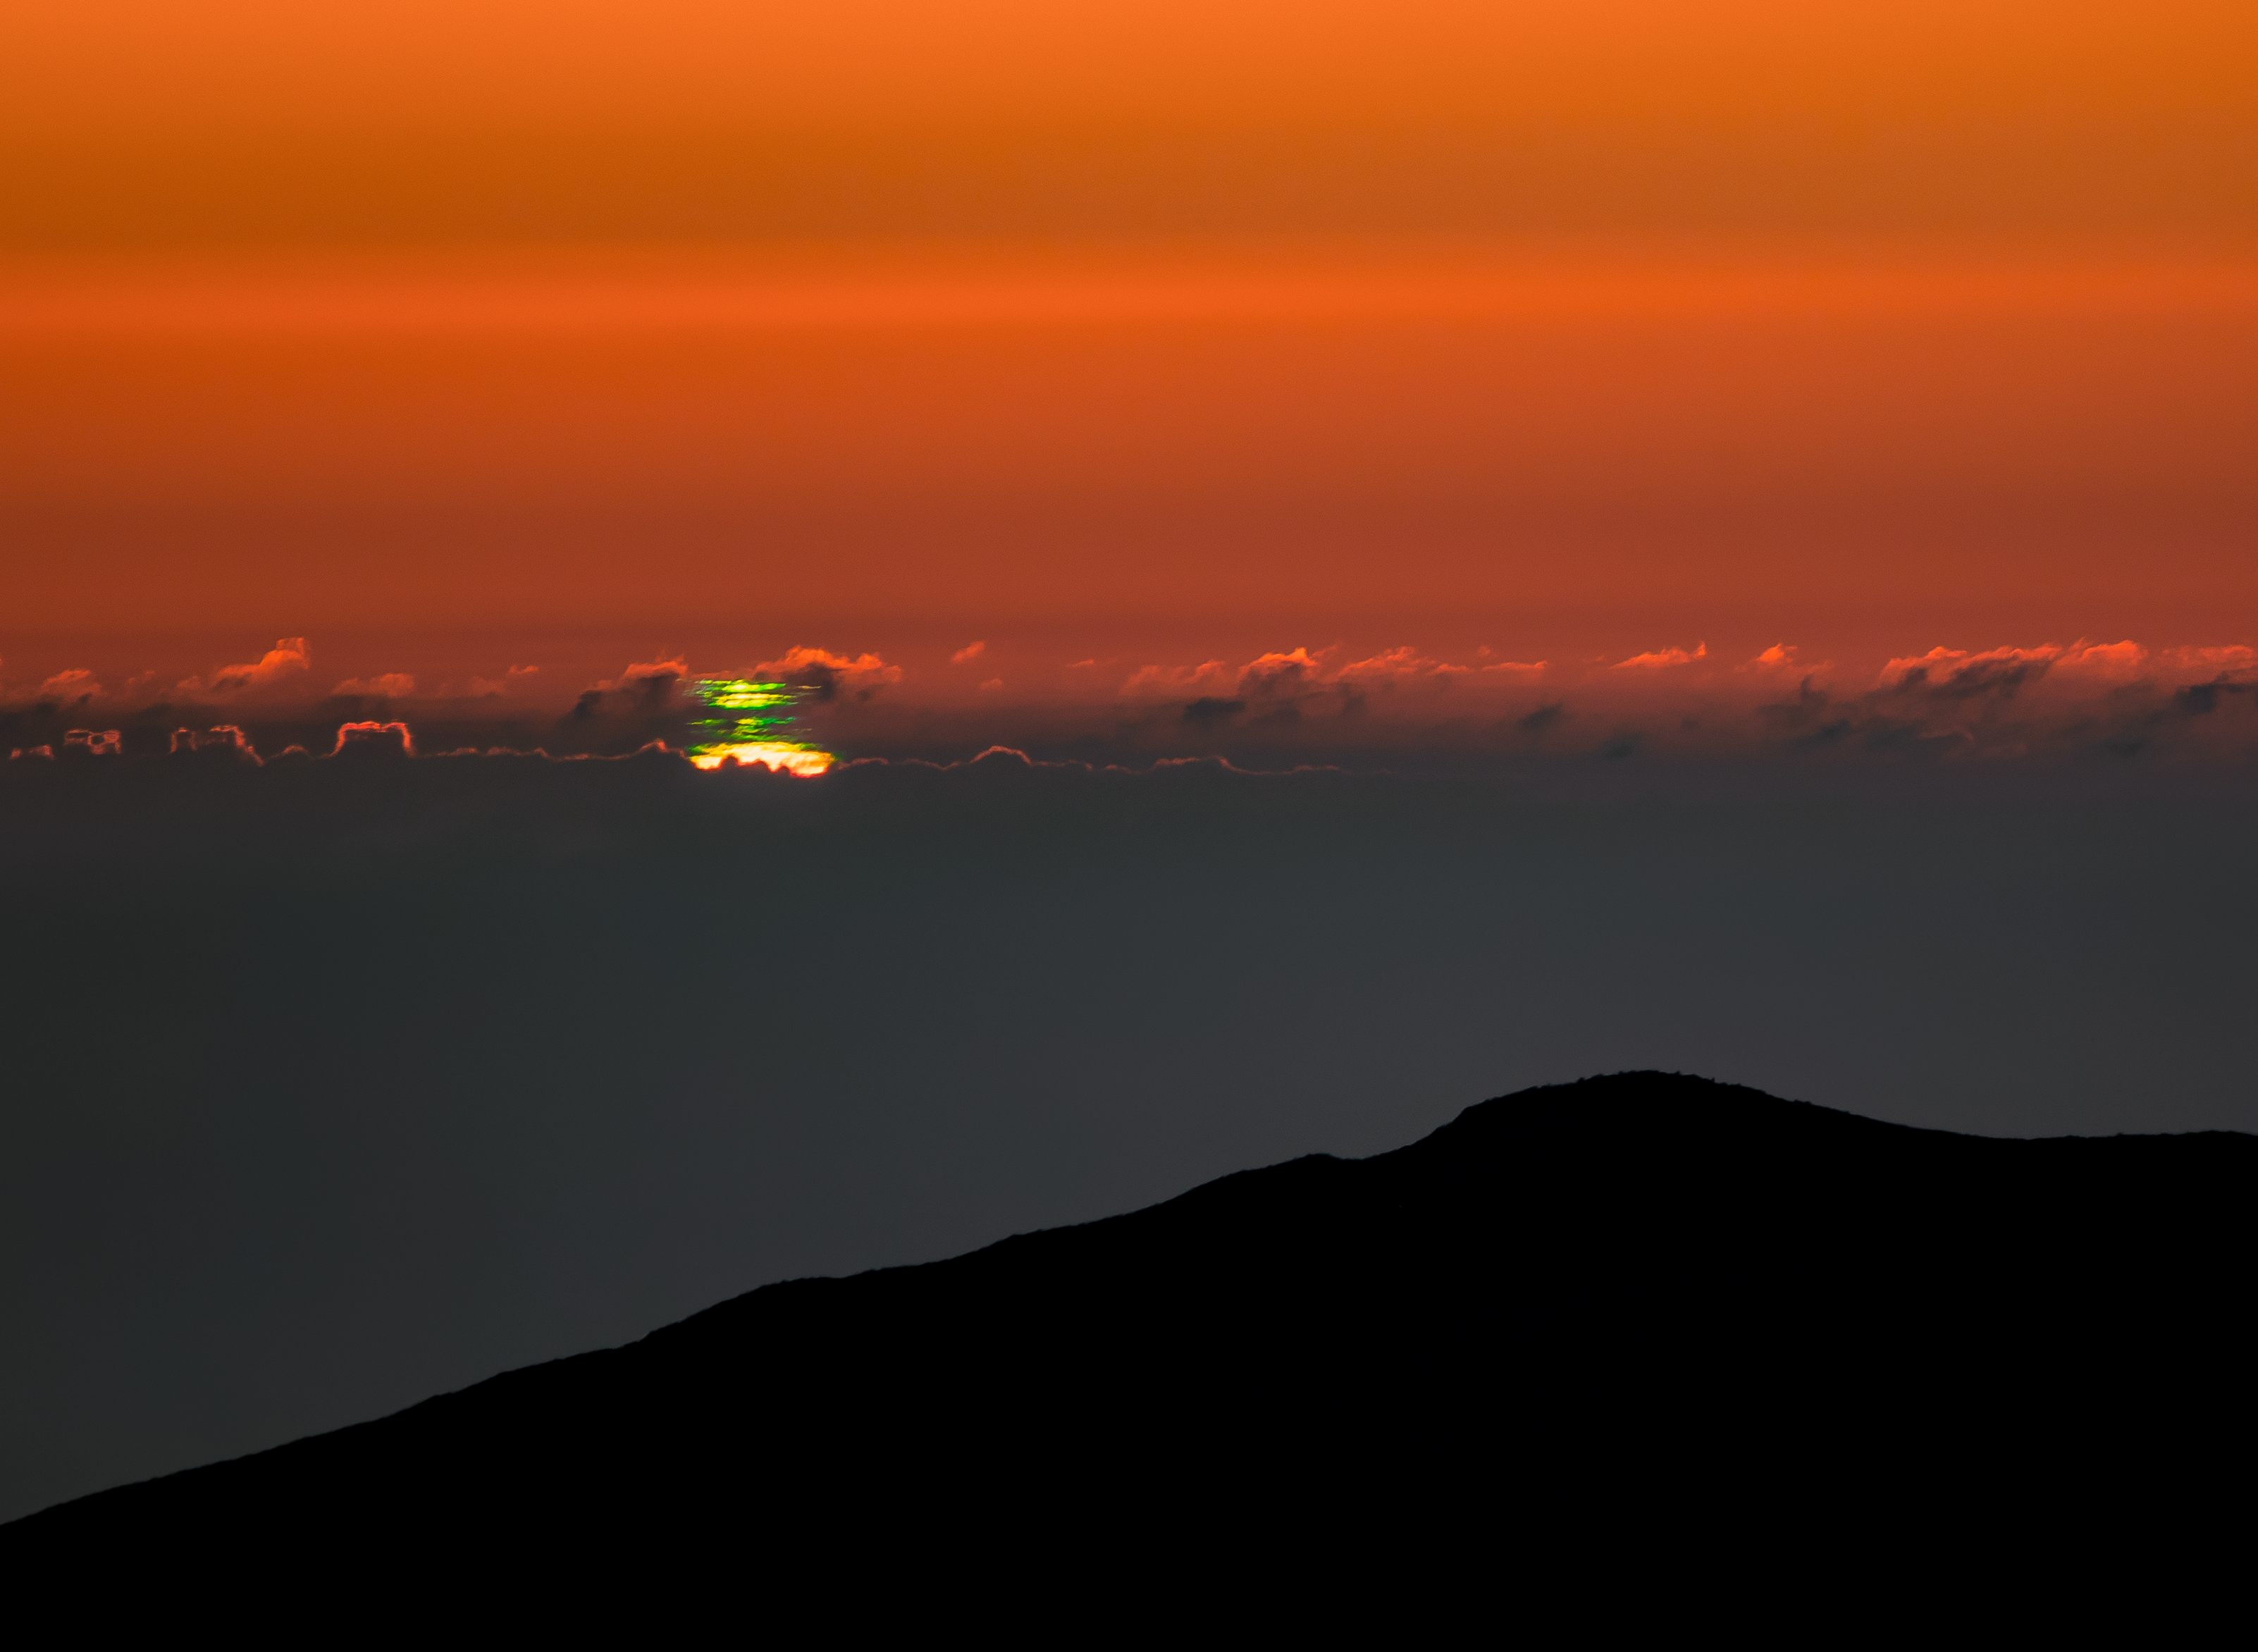

Multiple Green Flashes

From the high altitude of Cerro Tololo Inter-American Observatory (CTIO) in Chile, two astrophotographers captured the elusive sunset phenomenon known as the green flash. This stunning trick of light occurs at sunset and sunrise when light from the Sun travels through the thickest part of Earth’s atmosphere. Acting like a prism, Earth's atmosphere bends, or refracts, the light and separates it into its component wavelengths. Blue and violet light are scattered by the atmosphere, while red, orange and yellow are refracted below the solar disk below the horizon, leaving the green light the most visible during the few seconds that the Sun disappears below the horizon.

Here, though, is another uncommon phenomenon. Distinct thermal layers above the Pacific Ocean led to a Fata Morgana mirage displaying several green flashes. Two photographers from the recent NOIRLab 2022 Photo Expedition jointly worked the controls of the camera to quickly capture the elusive phenomenon.

This image was the NASA Astronomy Picture of the Day on 28 March 2023.

Credit: CTIO/NOIRLab/NSF/AURA/T. Slovinský & P. Horálek (IoP Opava)